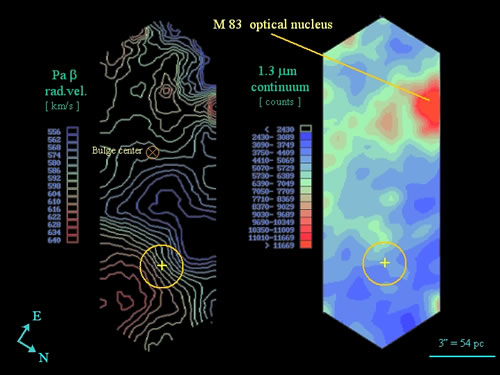

Radial velocity of ionized gas

Left: radial velocity of the ionized gas, corresponding to the main integral field observed. Note the position of the optical nucleus at the upper right of the CIRPASS field, the bulge center, and the intruder nucleus inside the yellow circle. Right: image generated from the continuum in the spectral region of 1.28 microns. The achieved resolution is 0.6 arcseconds.

Credit: International Gemini Observatory/NOIRLab/NSF/AURA